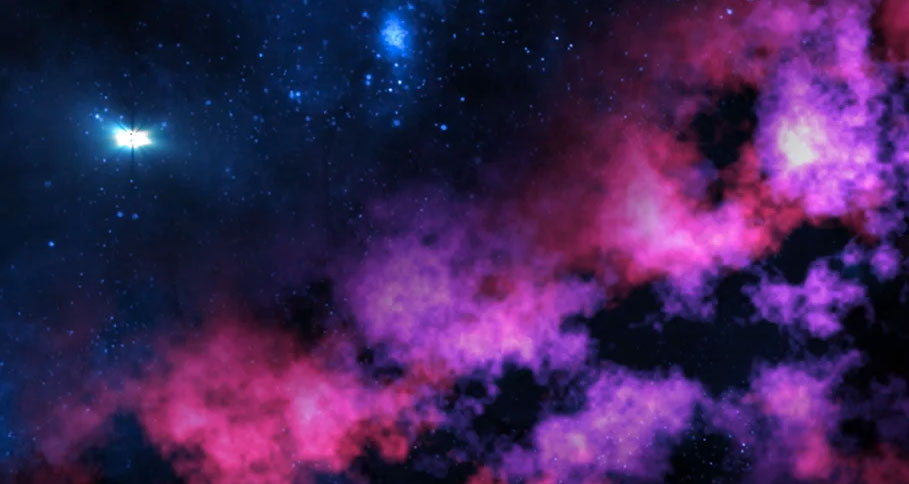

Animation Star Forming Clouds in the Tarantula Nebula

Star forming clouds in the Tarantula Nebula found in the Large Magelanic Cloud. Find out more here: https://public.nrao.edu/explore/milky-way-explorer/.

Credit: Alexandra Angelich (NRAO/AUI/NSF). Music: Mark Mercury.